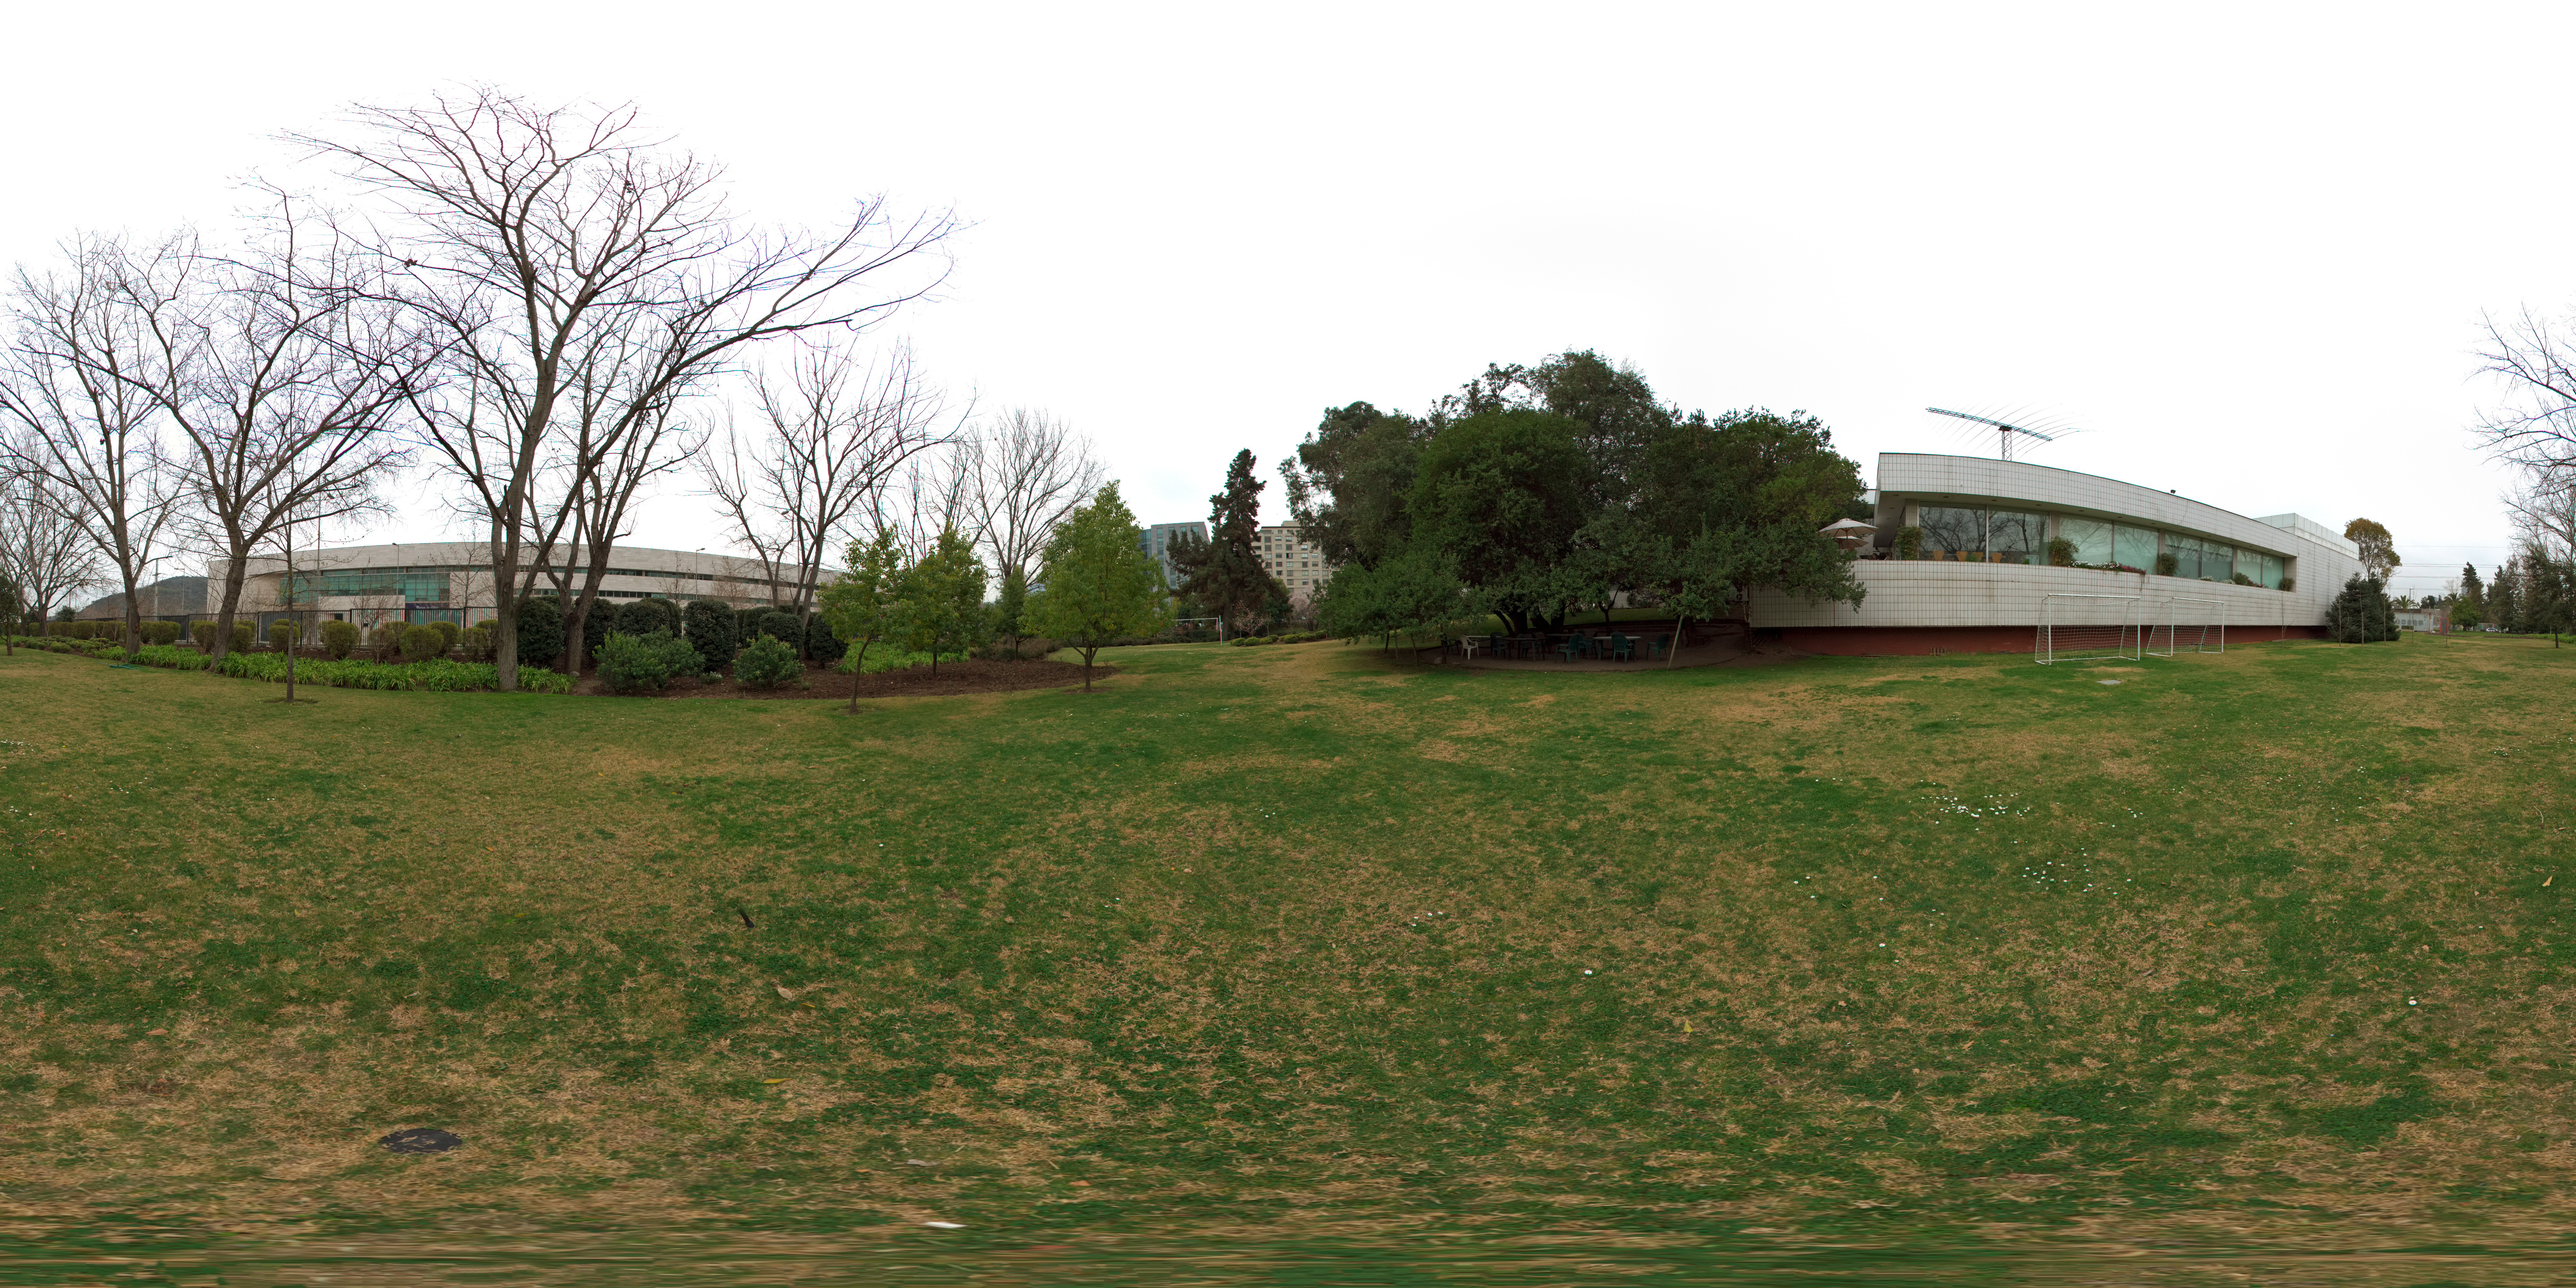

ESO Headquarters Vitacura

This 360 degree panorama shows the garden of ESO's Headquarters in the Vitacura district of the Chilean capital. on the left is the municipal government building of Vitacura and on the right ESO HQ Chile.

Credit: ESO